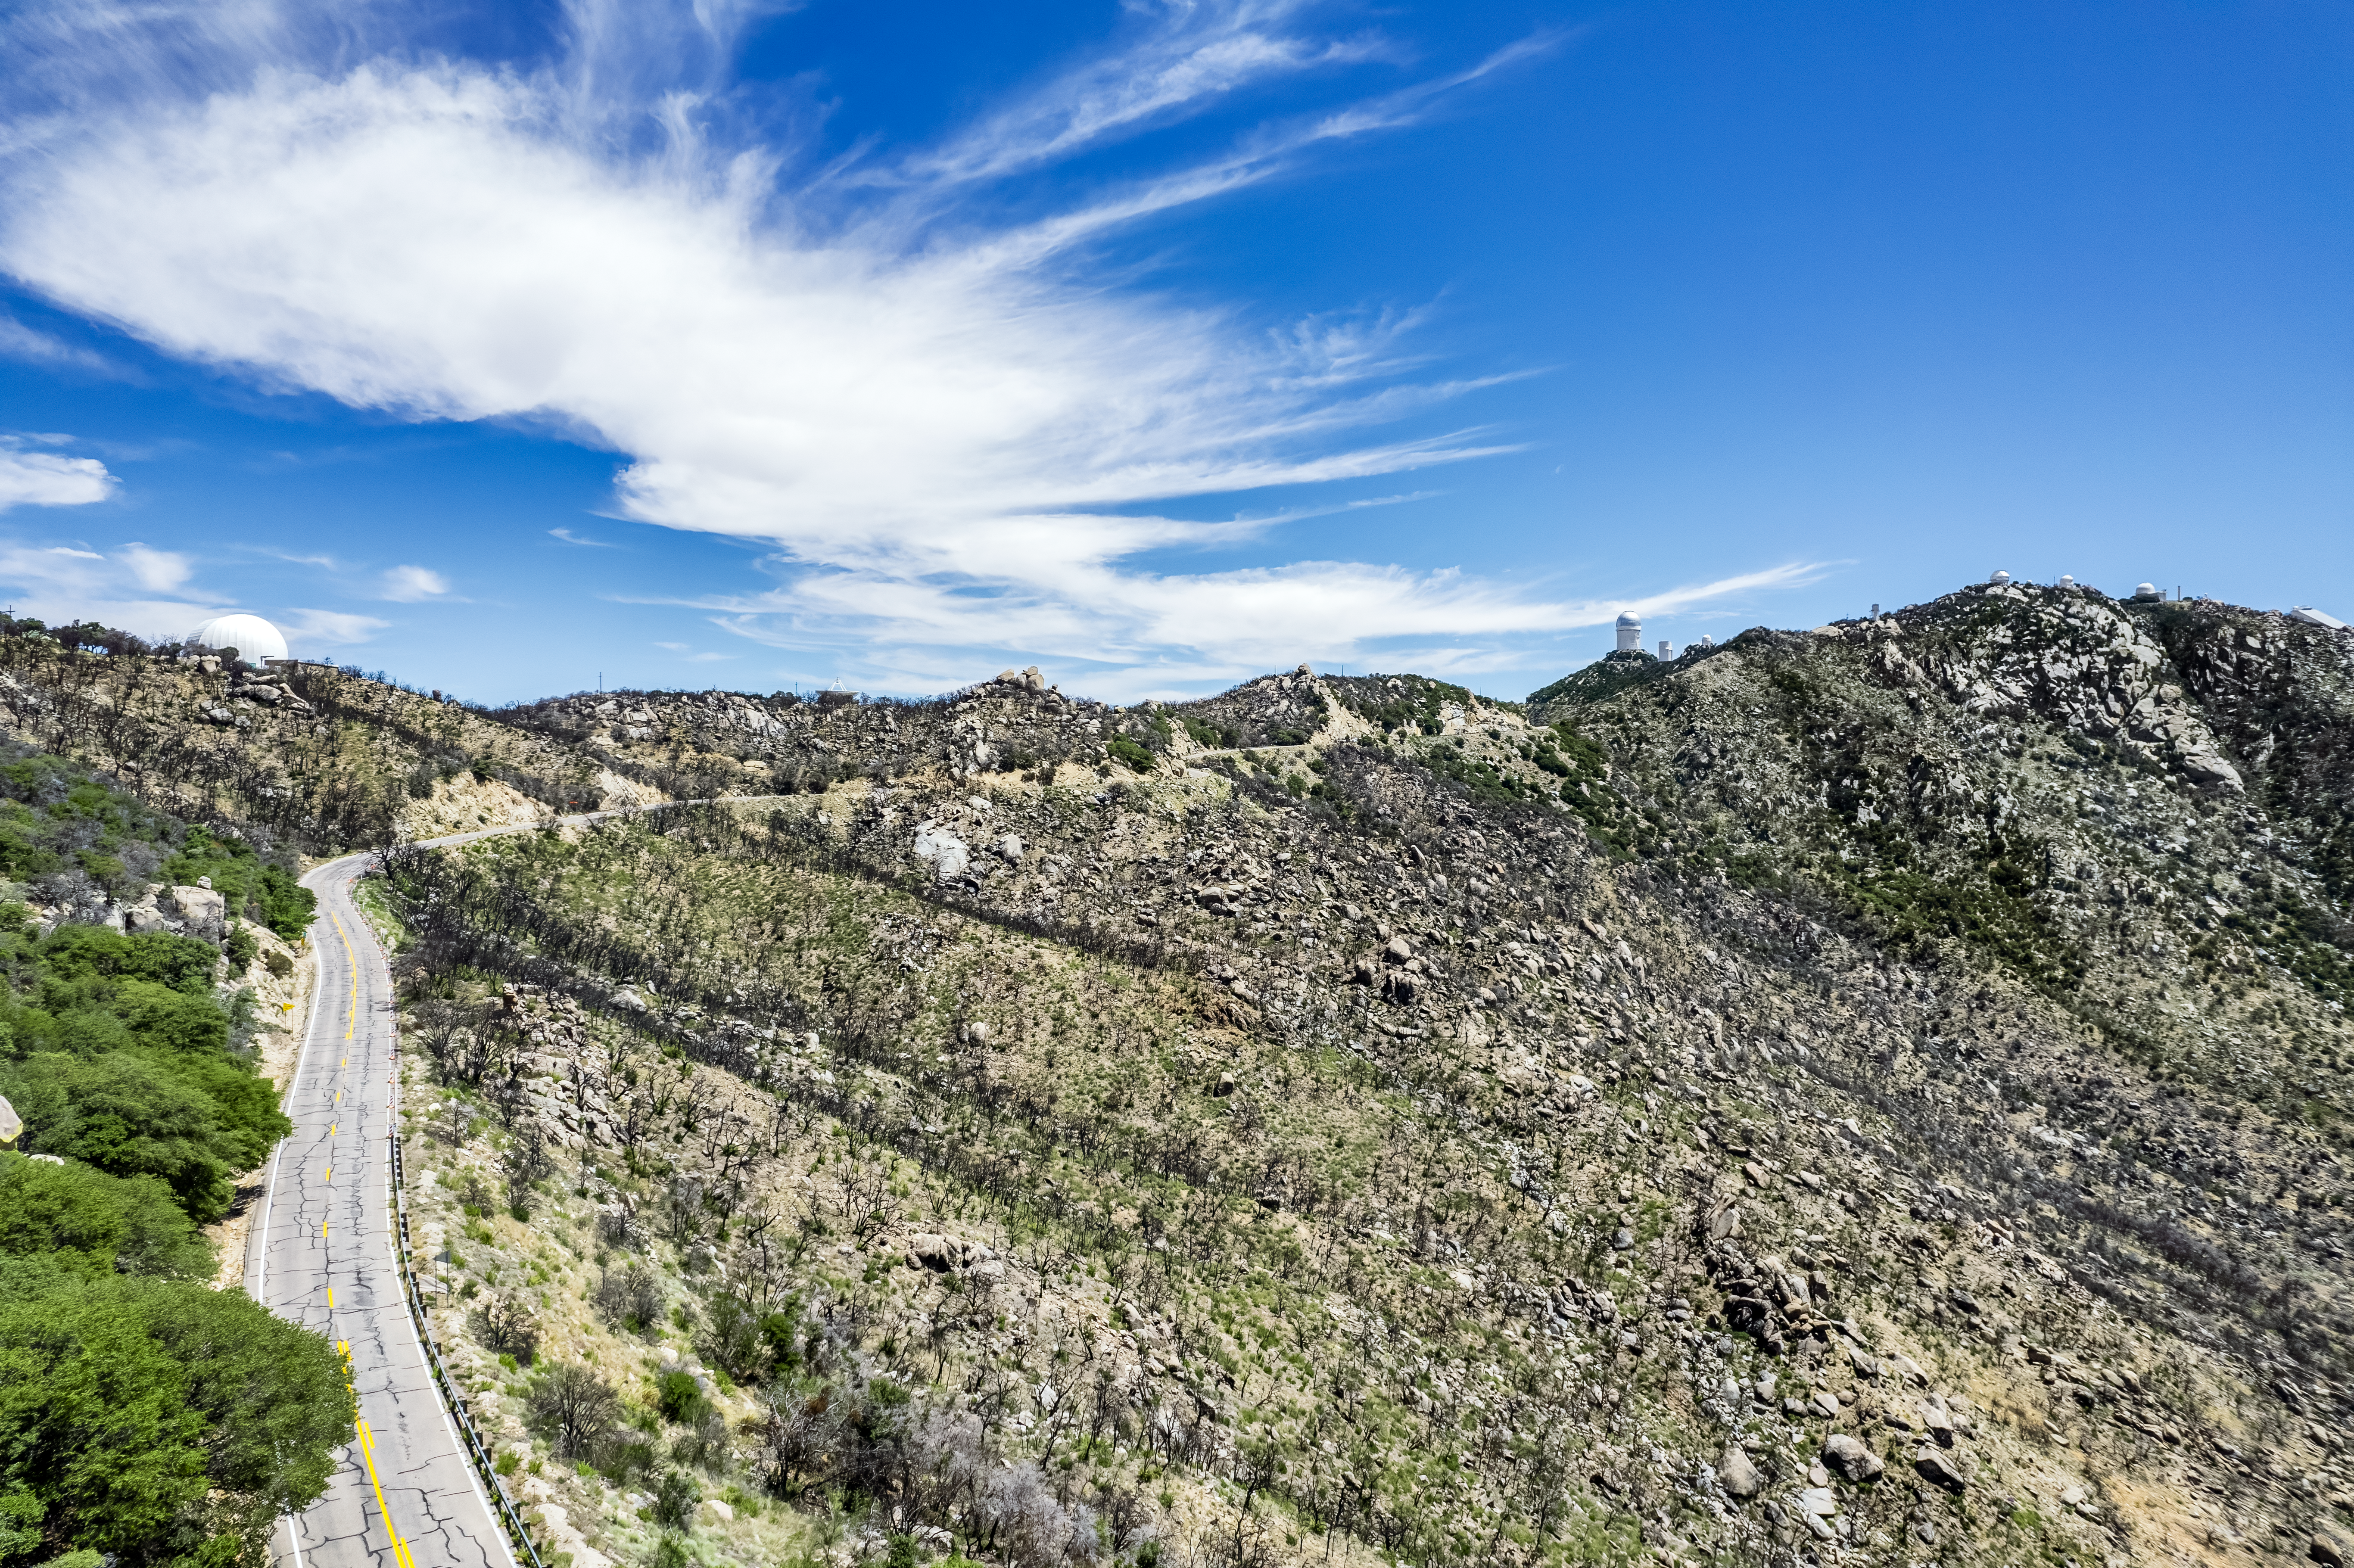

The Road to Kitt Peak

Aerial view of the state road to Kitt Peak National Observatory (KPNO). The observatory's telescopes are visible on the right side of the image.

Credit: KPNO/NOIRLab/NSF/AURA/P. Marenfeld